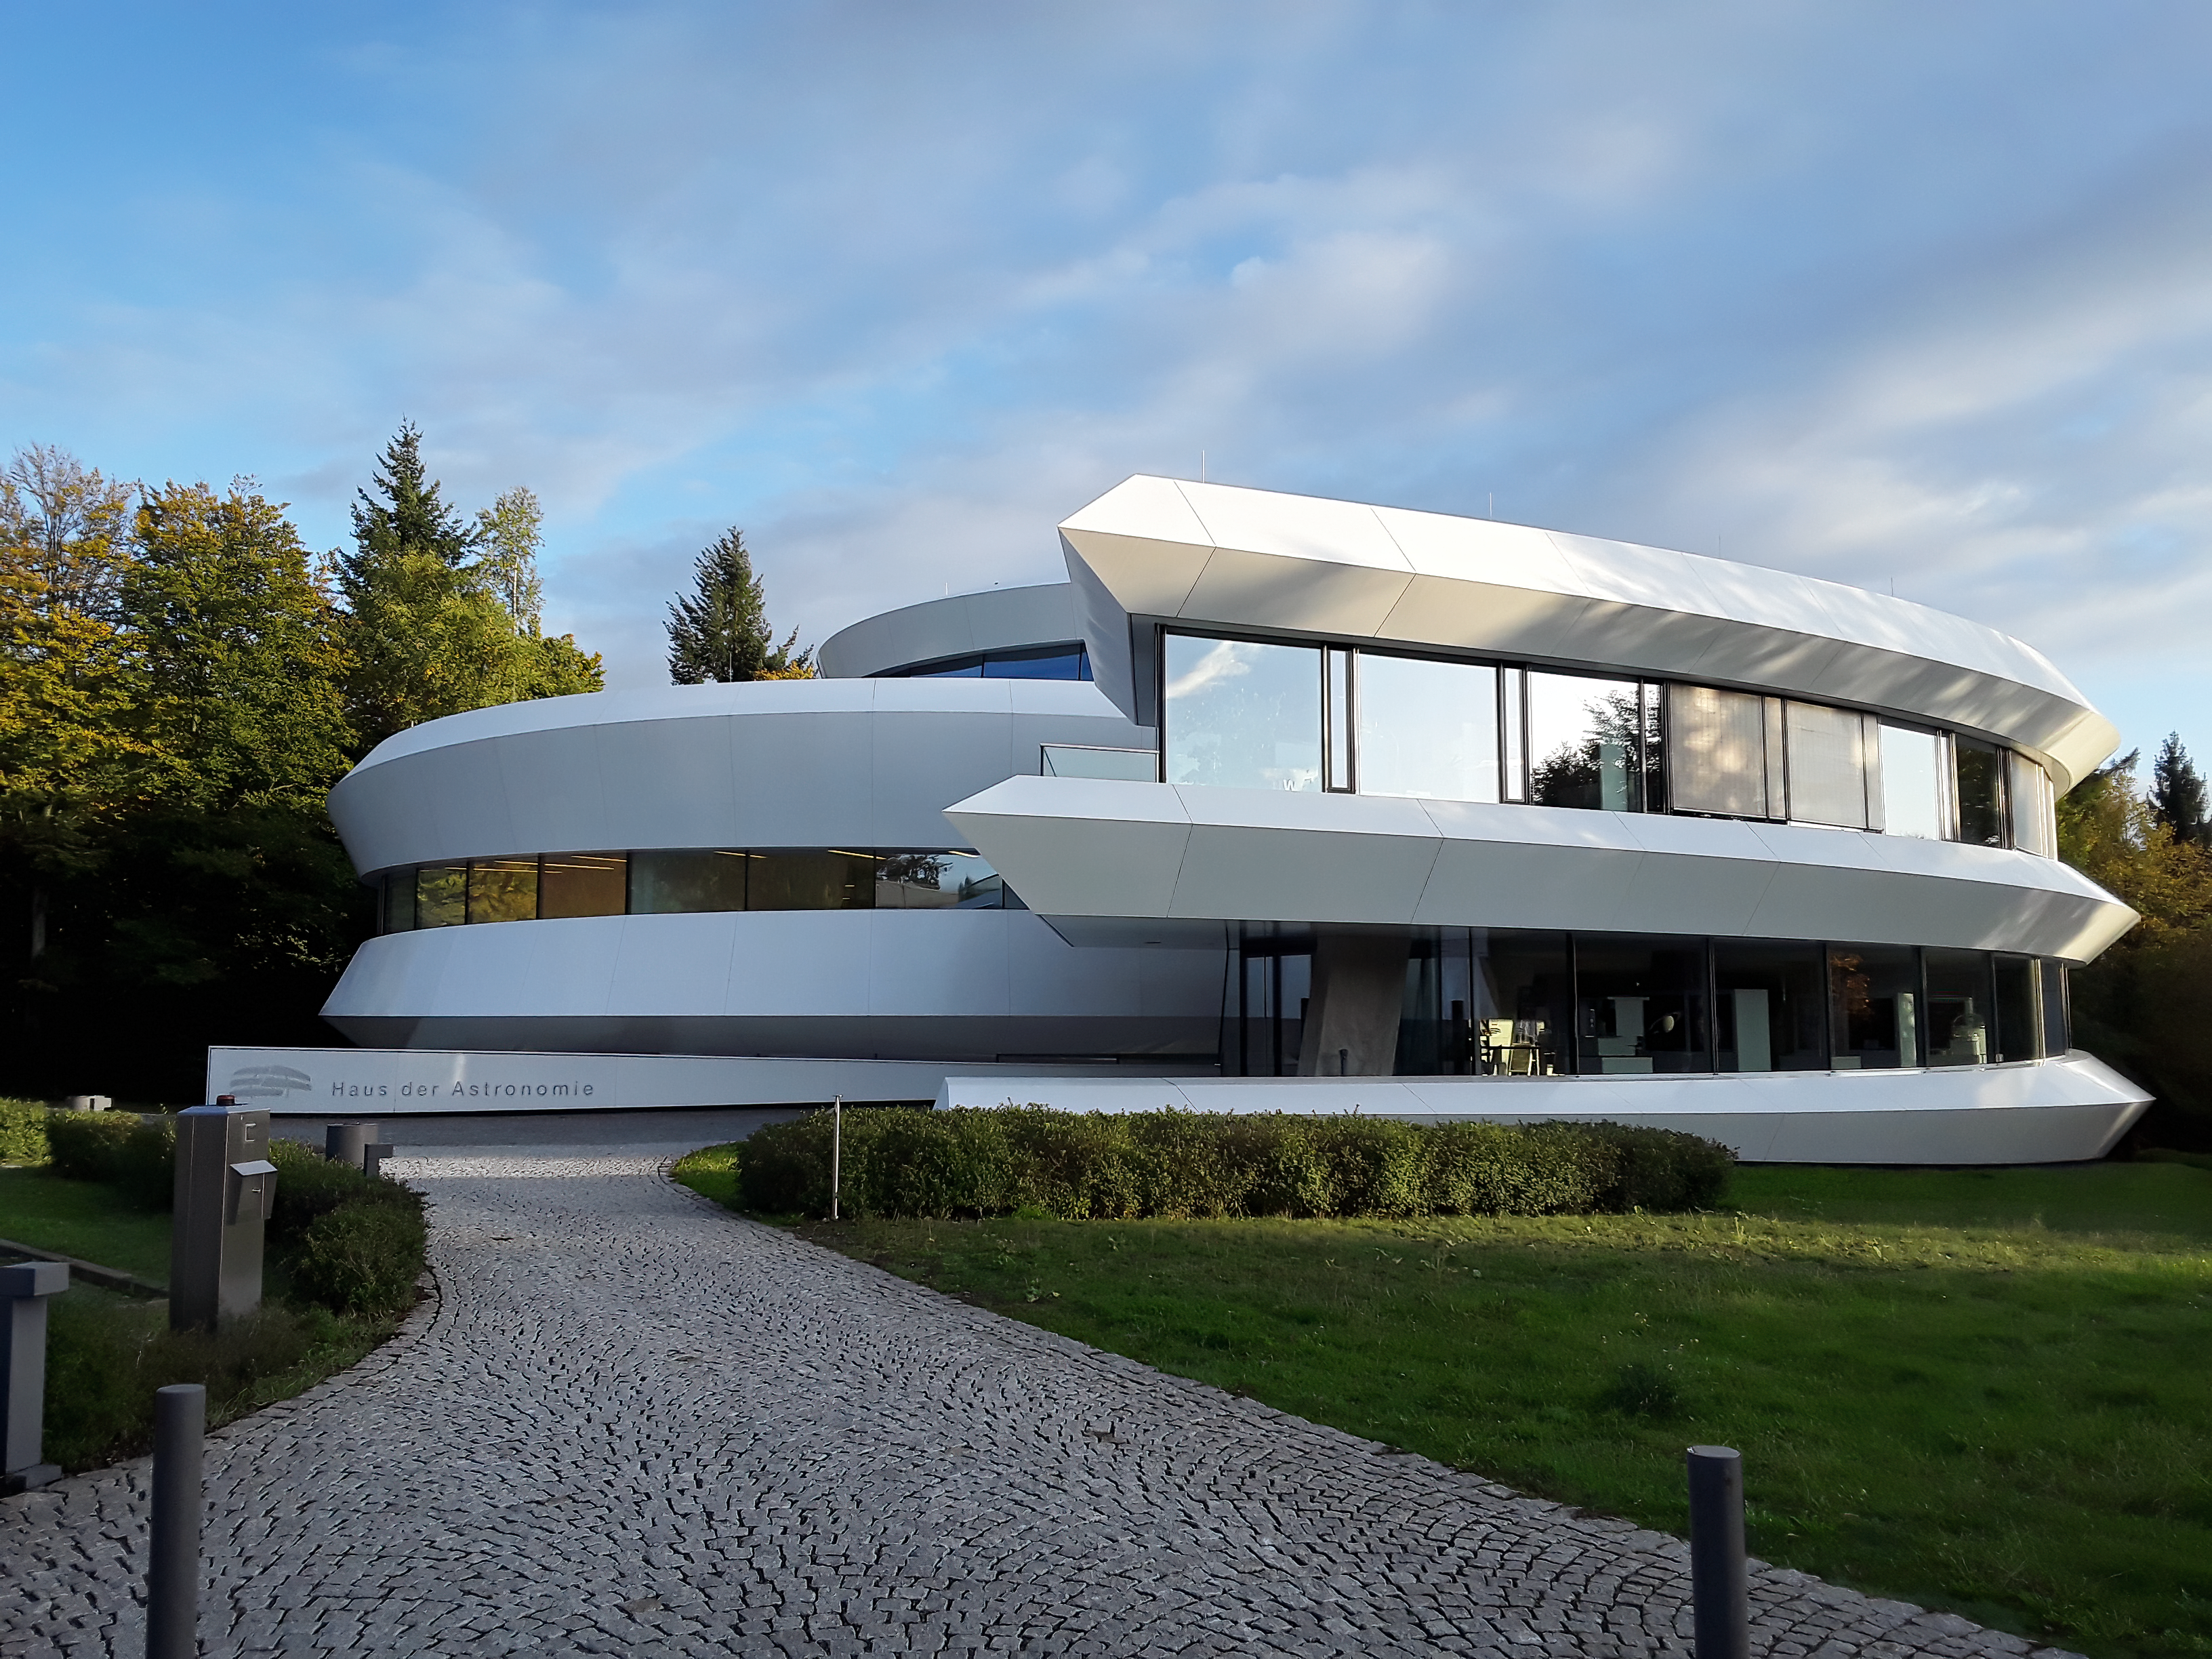

Postdoctoral Position Open at the IAU Office of Astronomy for Education

Credit: HdA/MPIA